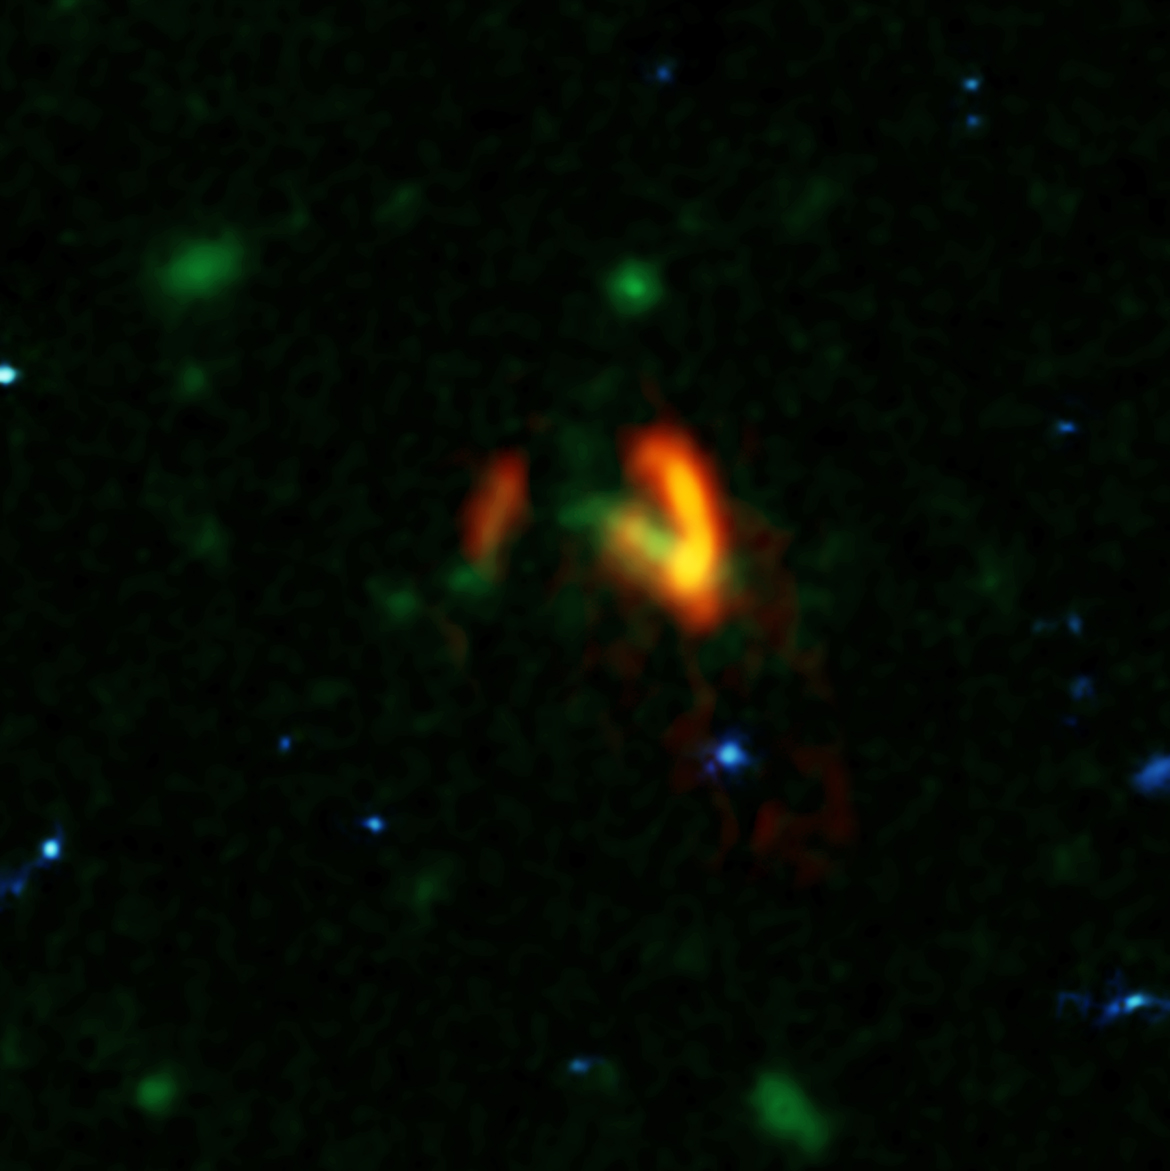

Multiwavelength Image of SPT0311-58

A composite image showing ALMA data (red) of the two galaxies of SPT0311-58. These galaxies are shown over a background from the Hubble Space Telescope (blue and green). The ALMA data show the two galaxies' dusty glow. The image of the galaxy on the right is distorted by gravitational lensing. The nearer foreground lensing galaxy is the green object between the two galaxies imaged by ALMA.

Credit: B. Saxton (NRAO/AUI/NSF), HST/WFC3, HST/ACS